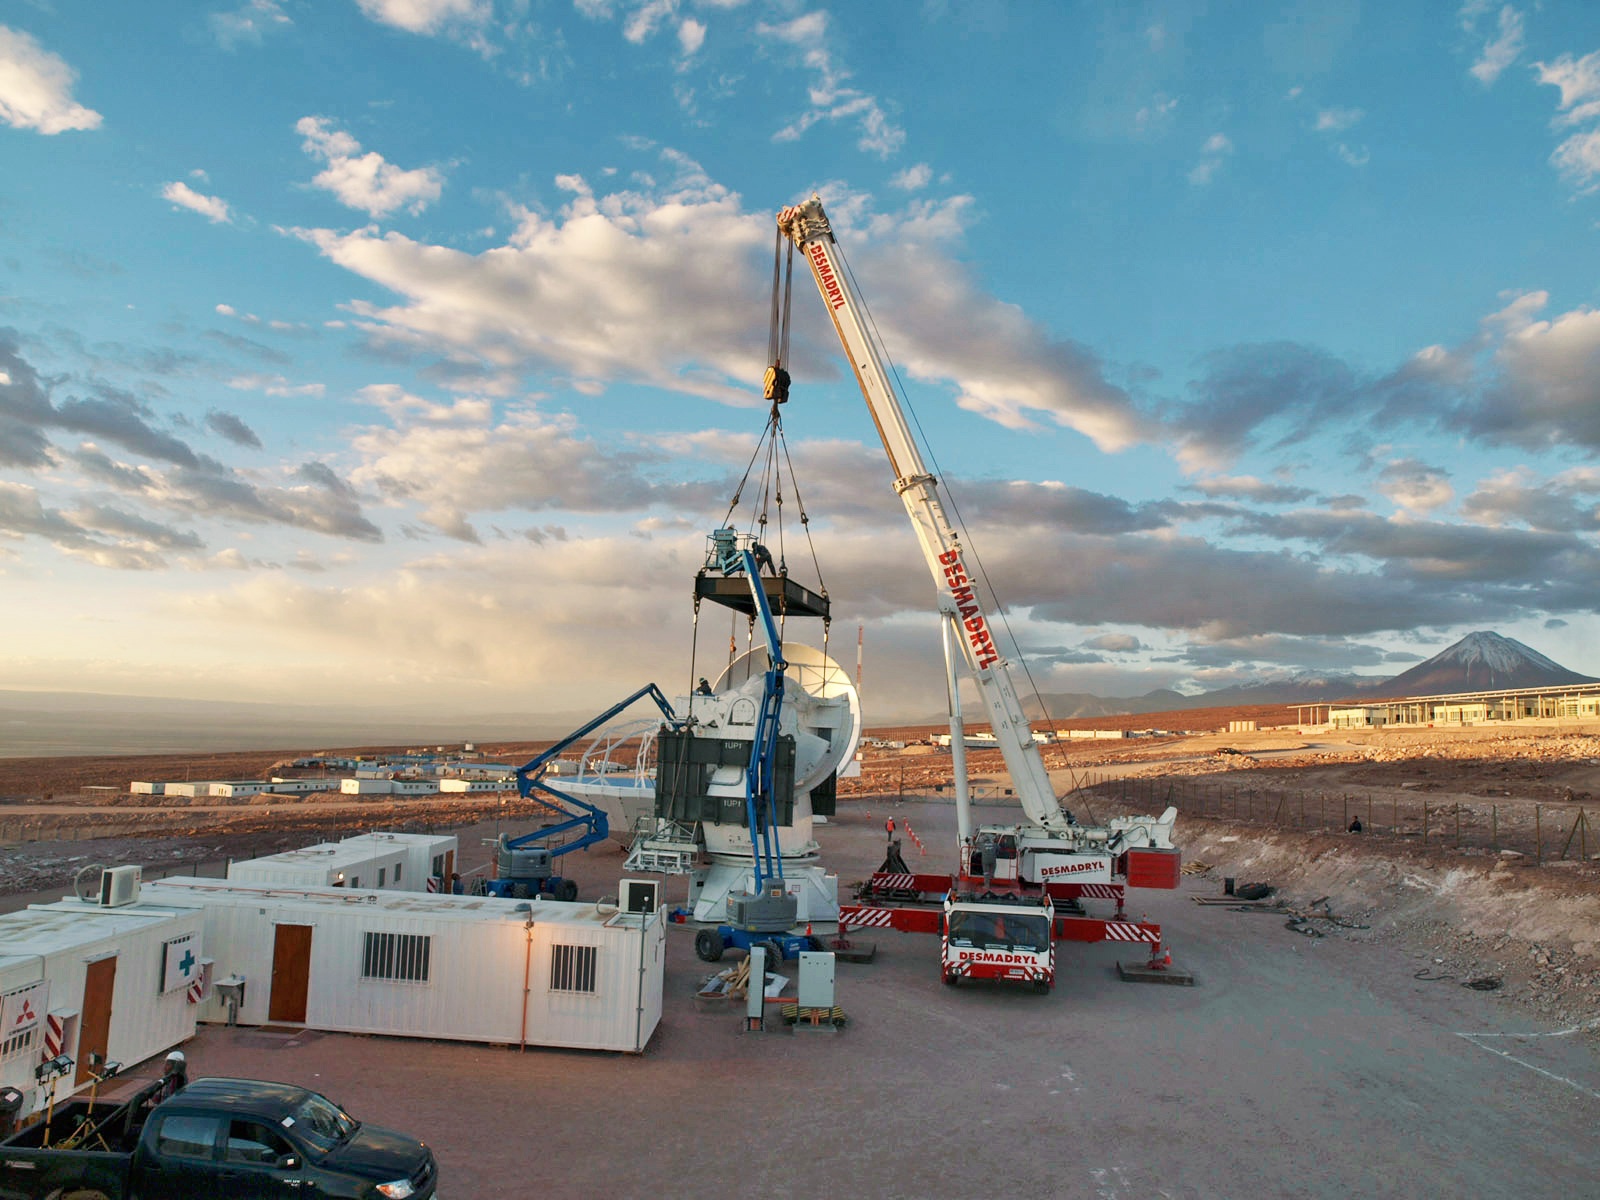

At the operations support facility

At the operations support facility, 2900 meters above sea level, work is being done to one of the antennas of ALMA. From here this antenna will be taken to the Chajnantor Plateau at an altitude of 5000 meters.

Credit: ESO